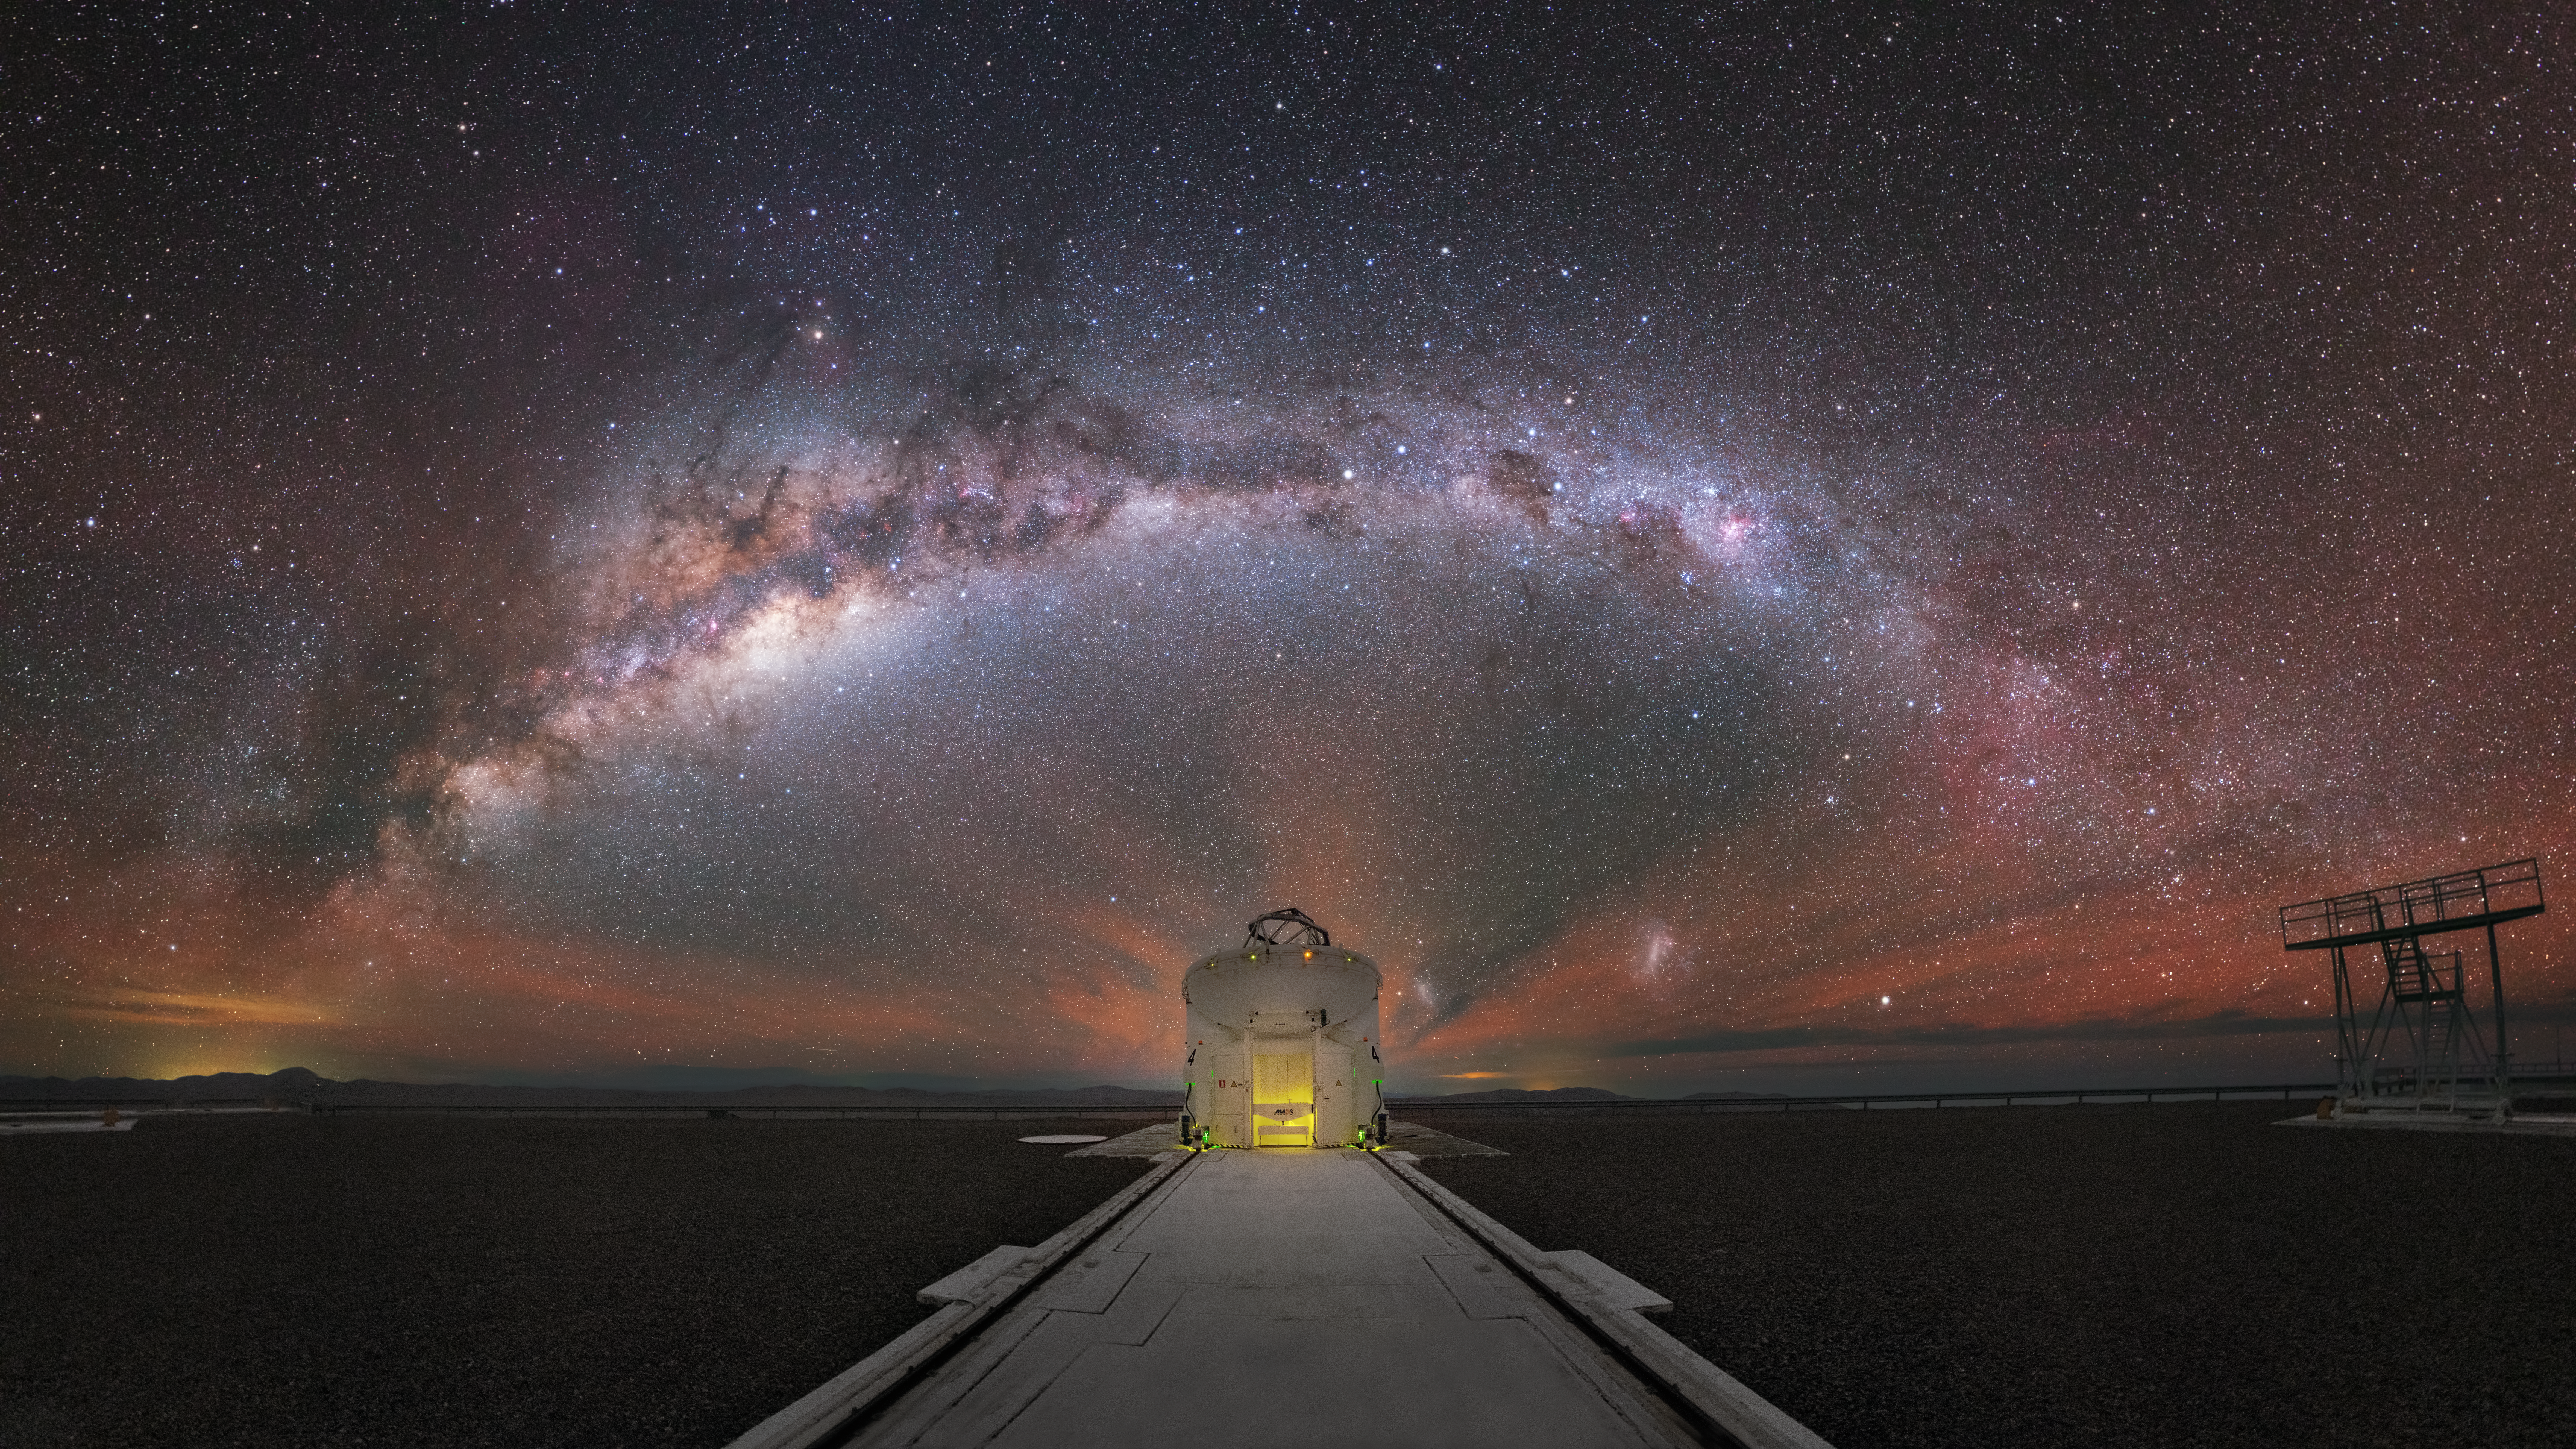

A New Age of Discoveries

This beautiful image shows the dense heart of the Milky Way stretched out above one of the Auxiliary Telescopes of ESO's Very Large Telescope (VLT). Such dark and star-studded skies are typical of the VLT’s location in the Chilean Atacama Desert, which offers spectacular views such as this night after night for all of the site’s astronomers, visitors, and staff to enjoy.

The VLT is made up of four large Unit Telescopes, and four smaller and movable Auxiliary Telescopes (one of which is shown here). These eight telescopes observe the cosmos both individually and as a team from various orientations and positions, allowing astronomers to study all manner of cosmic objects and phenomena in greater detail than ever before.

The array has stimulated a new age of discoveries, with several notable scientific firsts — including the first image of a planet orbiting another star (known as an extrasolar planet or exoplanet), and tracking individual stars moving around the supermassive black hole at the centre of the Milky Way (an object named Sagittarius A*).

Credit: Y. Beletsky/ESO